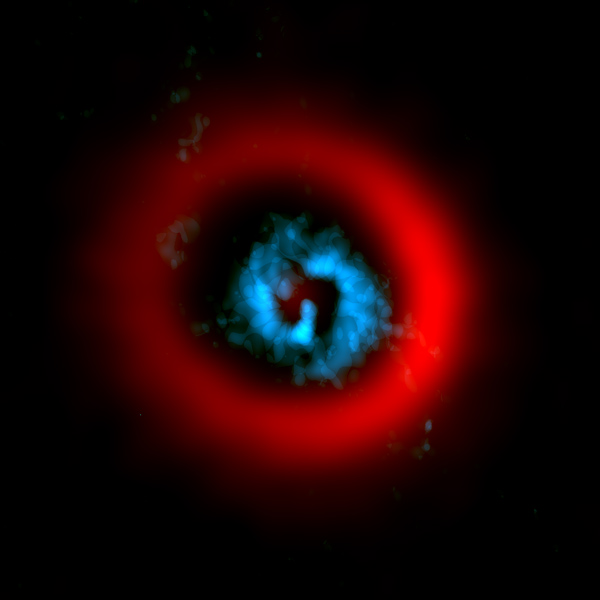

Reveal gaseous spiral arms

ALMA image of the dust ring (red) and gaseous spirals (blue) of the circumstellar disk AB Aurigae reveal gaseous spiral arms inside a wide dust gap, providing a hint of planet formation.

Credit: ALMA (ESO/NAOJ/NRAO)/Tang et al